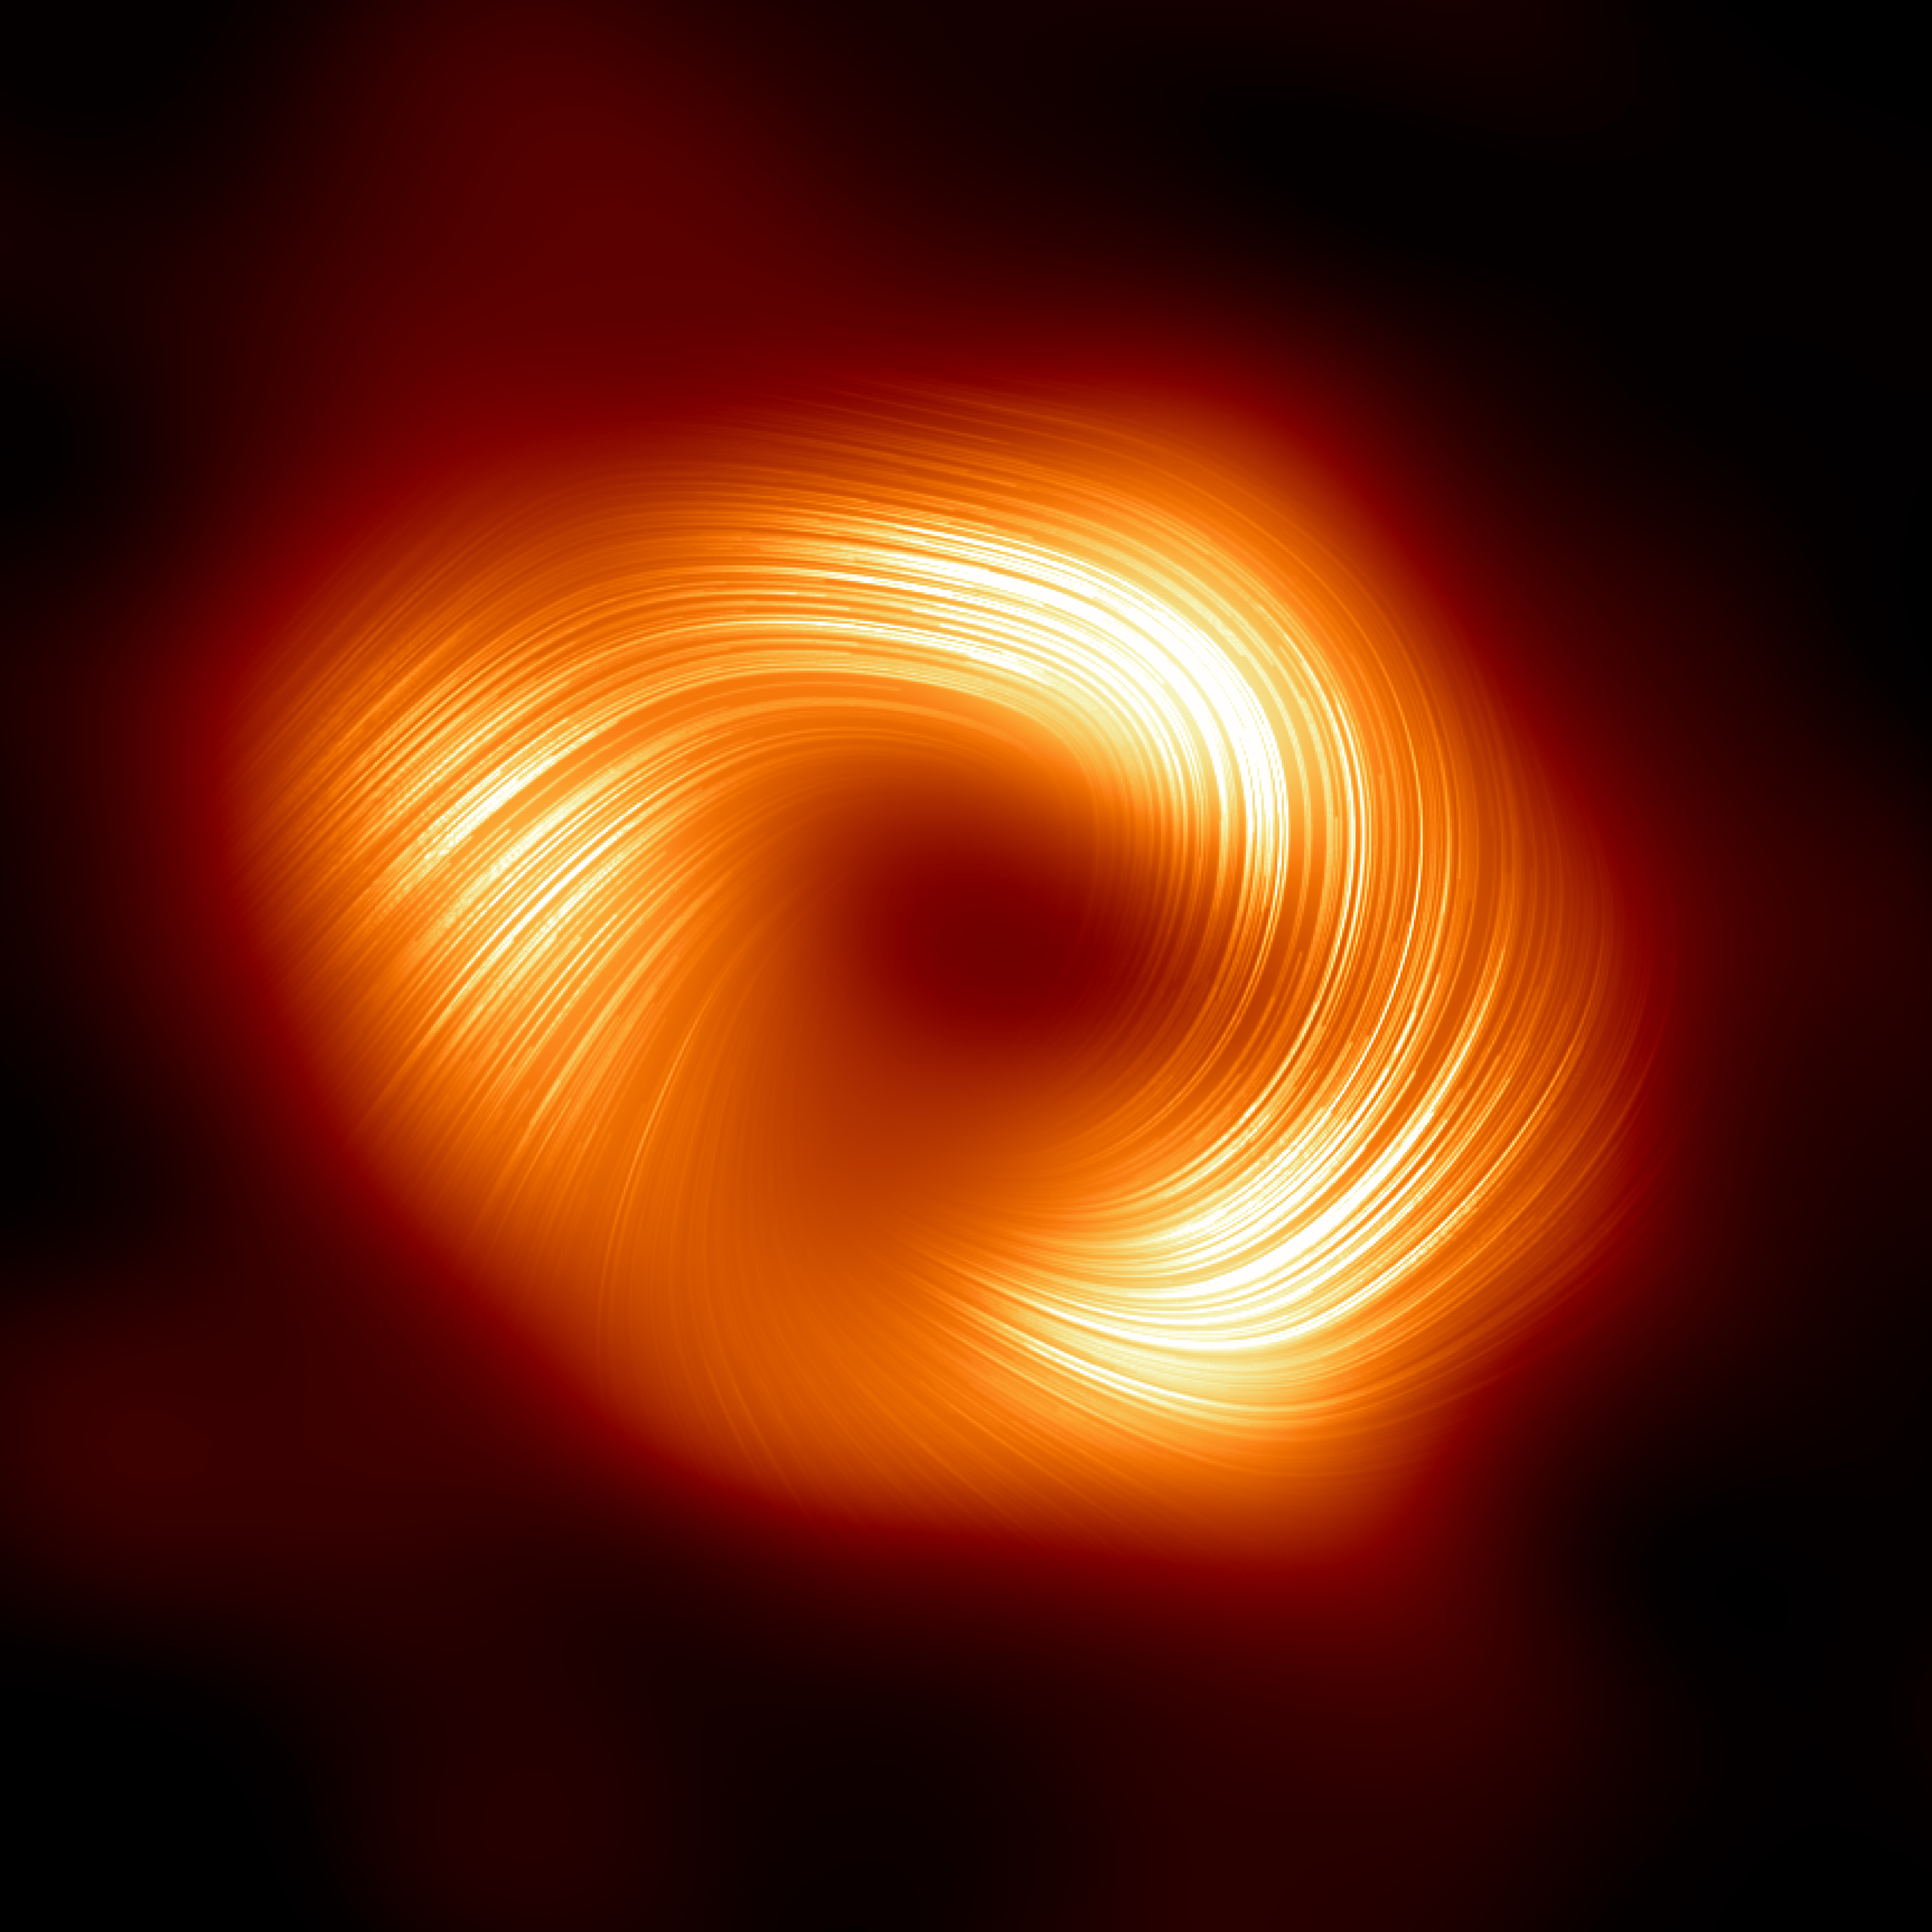

A view of the Milky Way supermassive black hole Sagittarius A* in polarised light

The Event Horizon Telescope (EHT) collaboration, who produced the first ever image of our Milky Way black hole released in 2022, has captured a new view of the massive object at the centre of our Galaxy: how it looks in polarised light. This is the first time astronomers have been able to measure polarisation, a signature of magnetic fields, this close to the edge of Sagittarius A*. This image shows the polarised view of the Milky Way black hole. The lines overlaid on this image mark the orientation of polarisation, which is related to the magnetic field around the shadow of the black hole.

Credit: EHT Collaboration